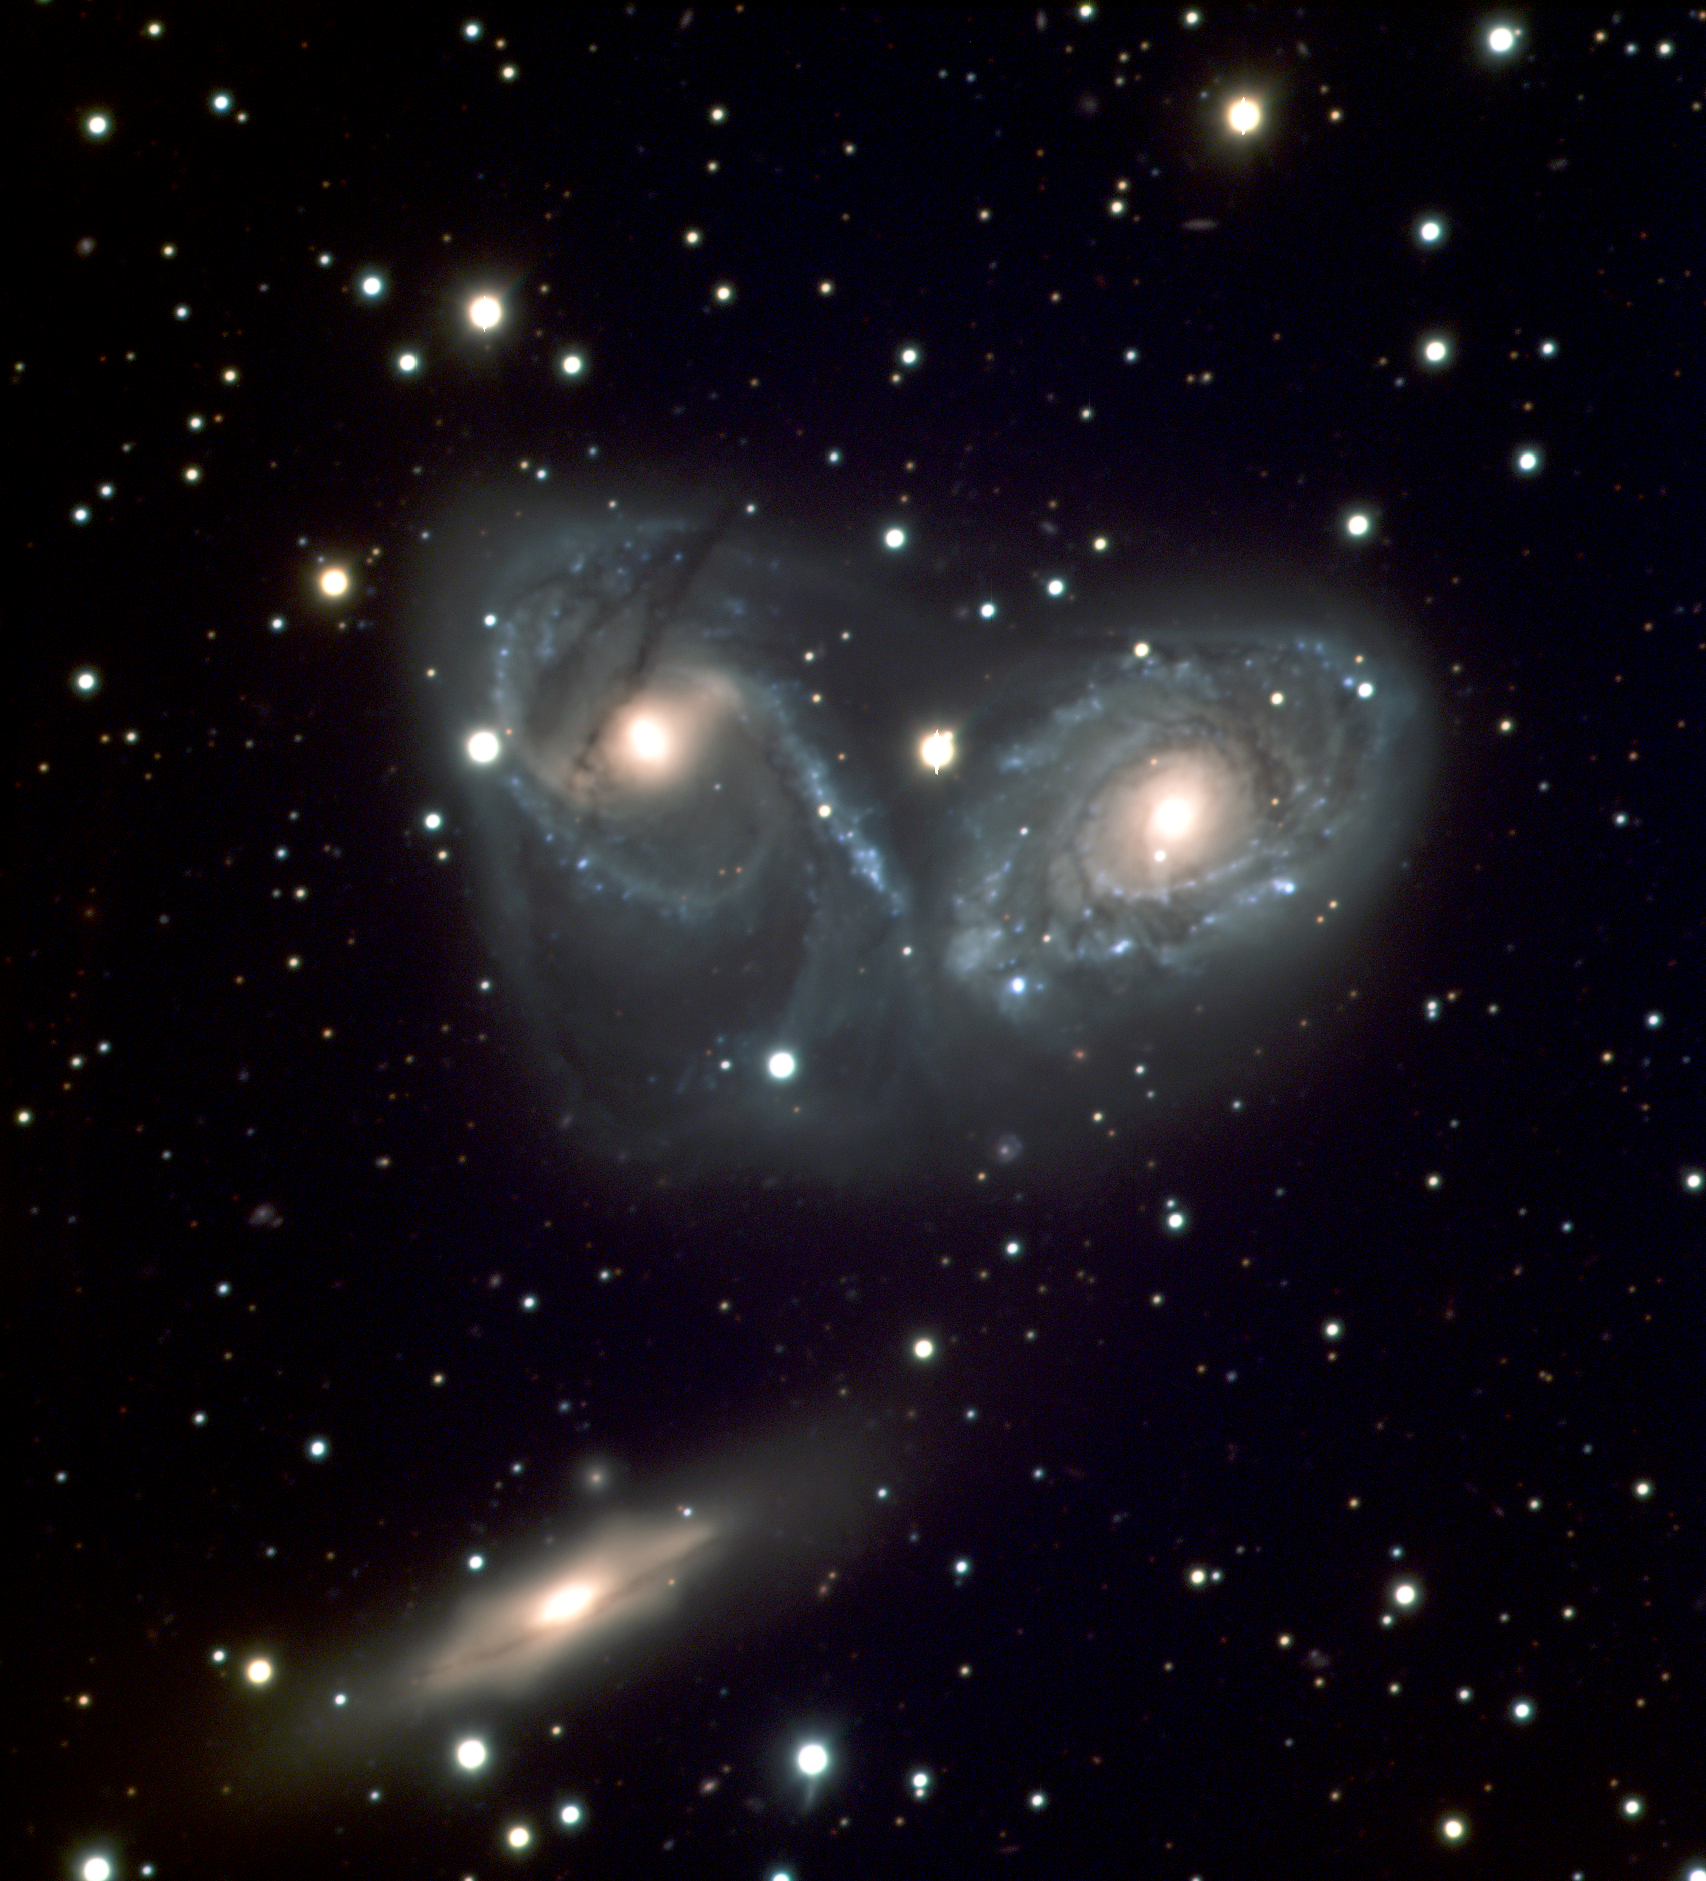

Cosmic ballet or devil's mask - galaxy triplet NGC 6769-71 (VLT MELIPAL + VIMOS)

Colour-composite image showing the triplet of galaxies NGC 6769, 6770 and NGC 6771, as observed with the VIMOS instrument on Melipal, one of the four 8.2-m Unit Telescopes of ESO's Very Large Telescope. The images were obtained on the morning of April 1, 2004 during twilight in three different wavebands, each of which is here being represented by a different colour: U (around 380 nm; associated to the Blue channel) ; B (425 nm ; Green channel) and V (550 nm ; Red channel). The total exposure time in the U, B and V bands is, respectively, 20, 6 and 12 minutes. The mean seeing was around 0.9 arcsec. The field shown measures 6.1 x 6.8 square arcmin. North is up and East is left.

Credit: ESO